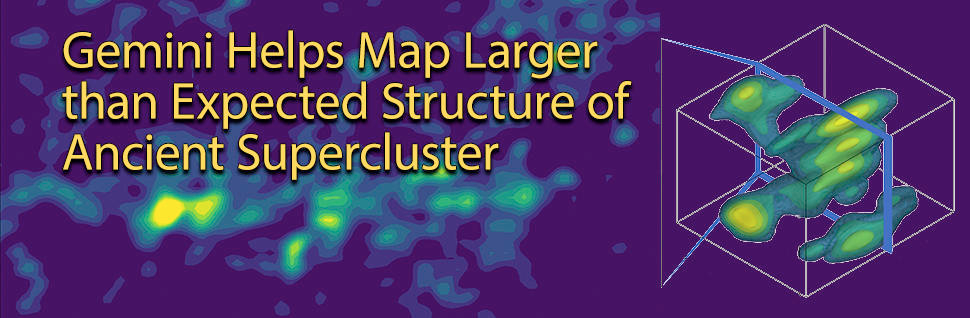

Gemini Helps Map Larger than Expected Structure of Ancient Supercluster

The 3-D and 2-D maps of the number density of galaxies associated with the supercluster. In the 2-D map, the large-scale structures of galaxies located in the slice at about 7.3 billion years ago are shown. The white areas show the structures already known from previous studies, and the yellow areas show the structures newly discovered by this study. The structures marked by the dotted ellipses are to be confirmed by future works. The white vertical line in the figure corresponds to a distance of about 30 million light-years (i.e., 10 Mpc).

Credit: NOIRLab